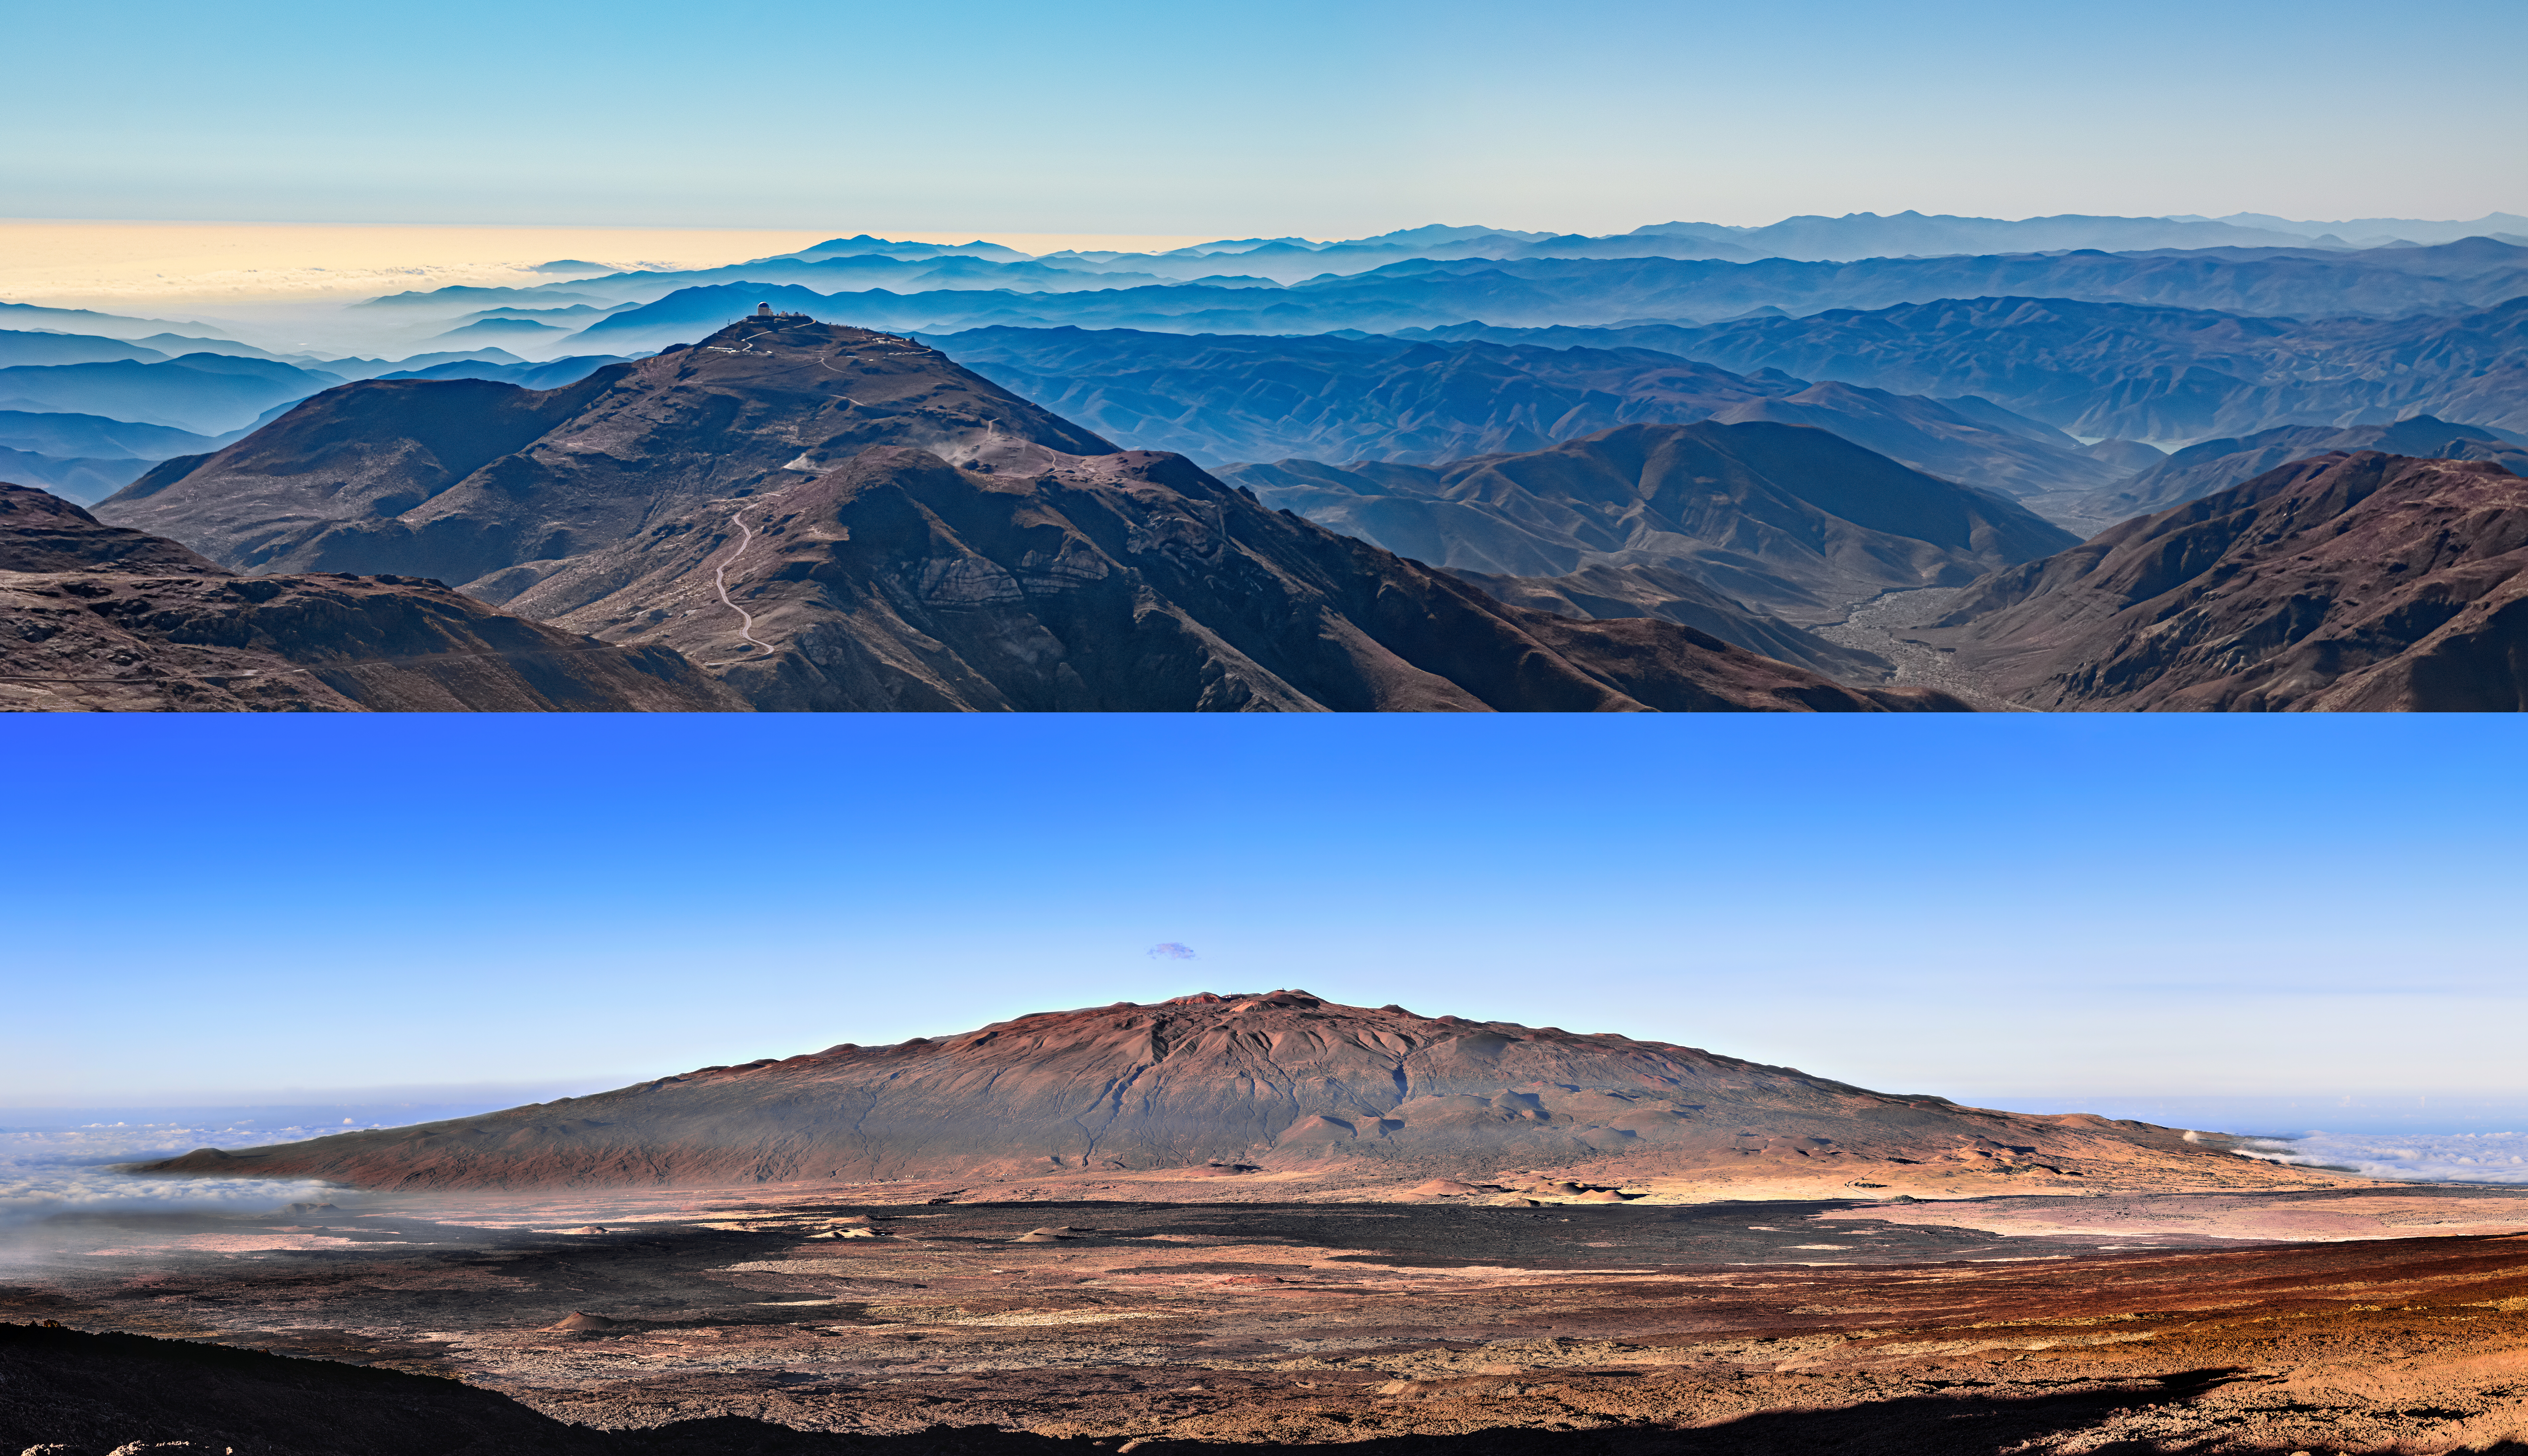

Landscapes of the Twin Gemini Telescopes

Top: A view of the rugged Chilean landscape as seen from Cerro Pachón, the home of the Gemini South telescope. Cerro Tololo Inter-American Observatory, a Program of NSF NOIRLab, can be seen in the distance. Bottom: Maunakea, an enormous, dormant volcano in Hawai‘i, hosts the Gemini North telescope near its summit.

Credit: NOIRLab/NSF/AURA/T. Matsopoulos/J. Chu